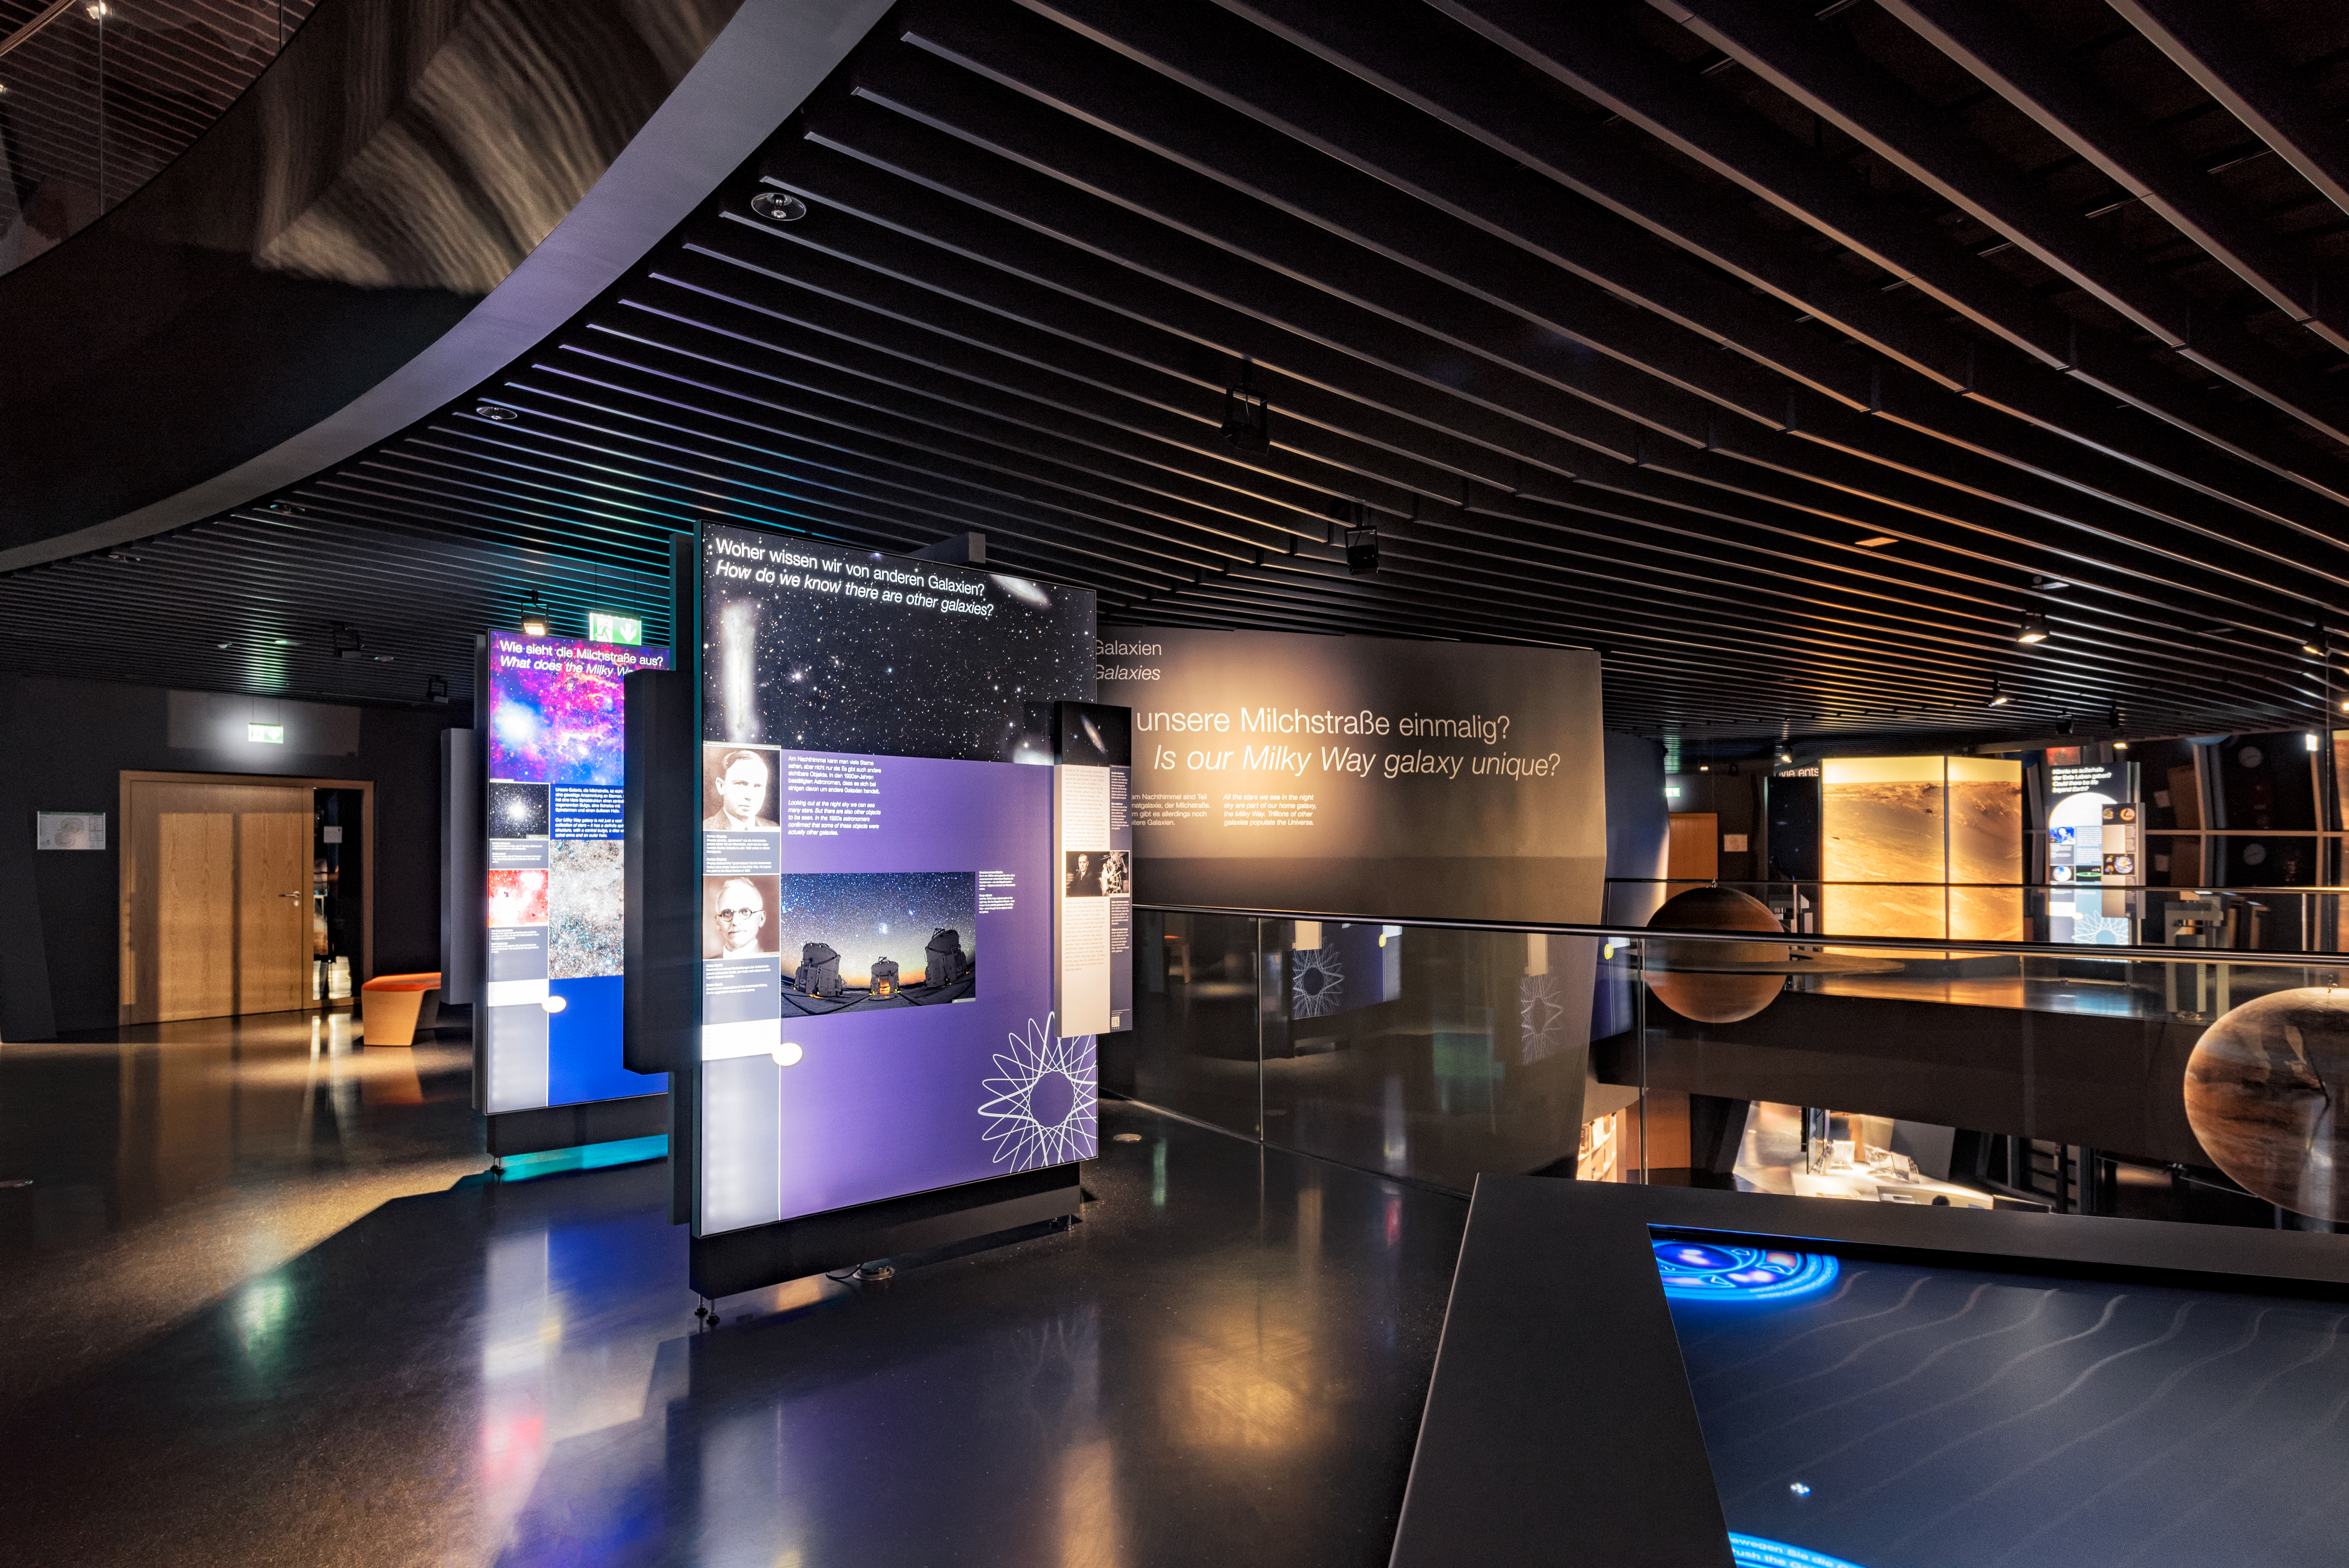

The ESO Supernova exhibition

The exhibition in the ESO Supernova Planetarium & Visitor Centre covers 2200 m2 and aims to answer the most intriguing astronomical questions. Included in the exhibition are 104 app kiosks, 147 panels and 92 huge wall and floor prints. All material produced for the visitor centre is released under Creative Commons and can be reused by other planetariums, science centres and museums all over the world.

Credit: ESO/C. Malin (christophmalin.com)